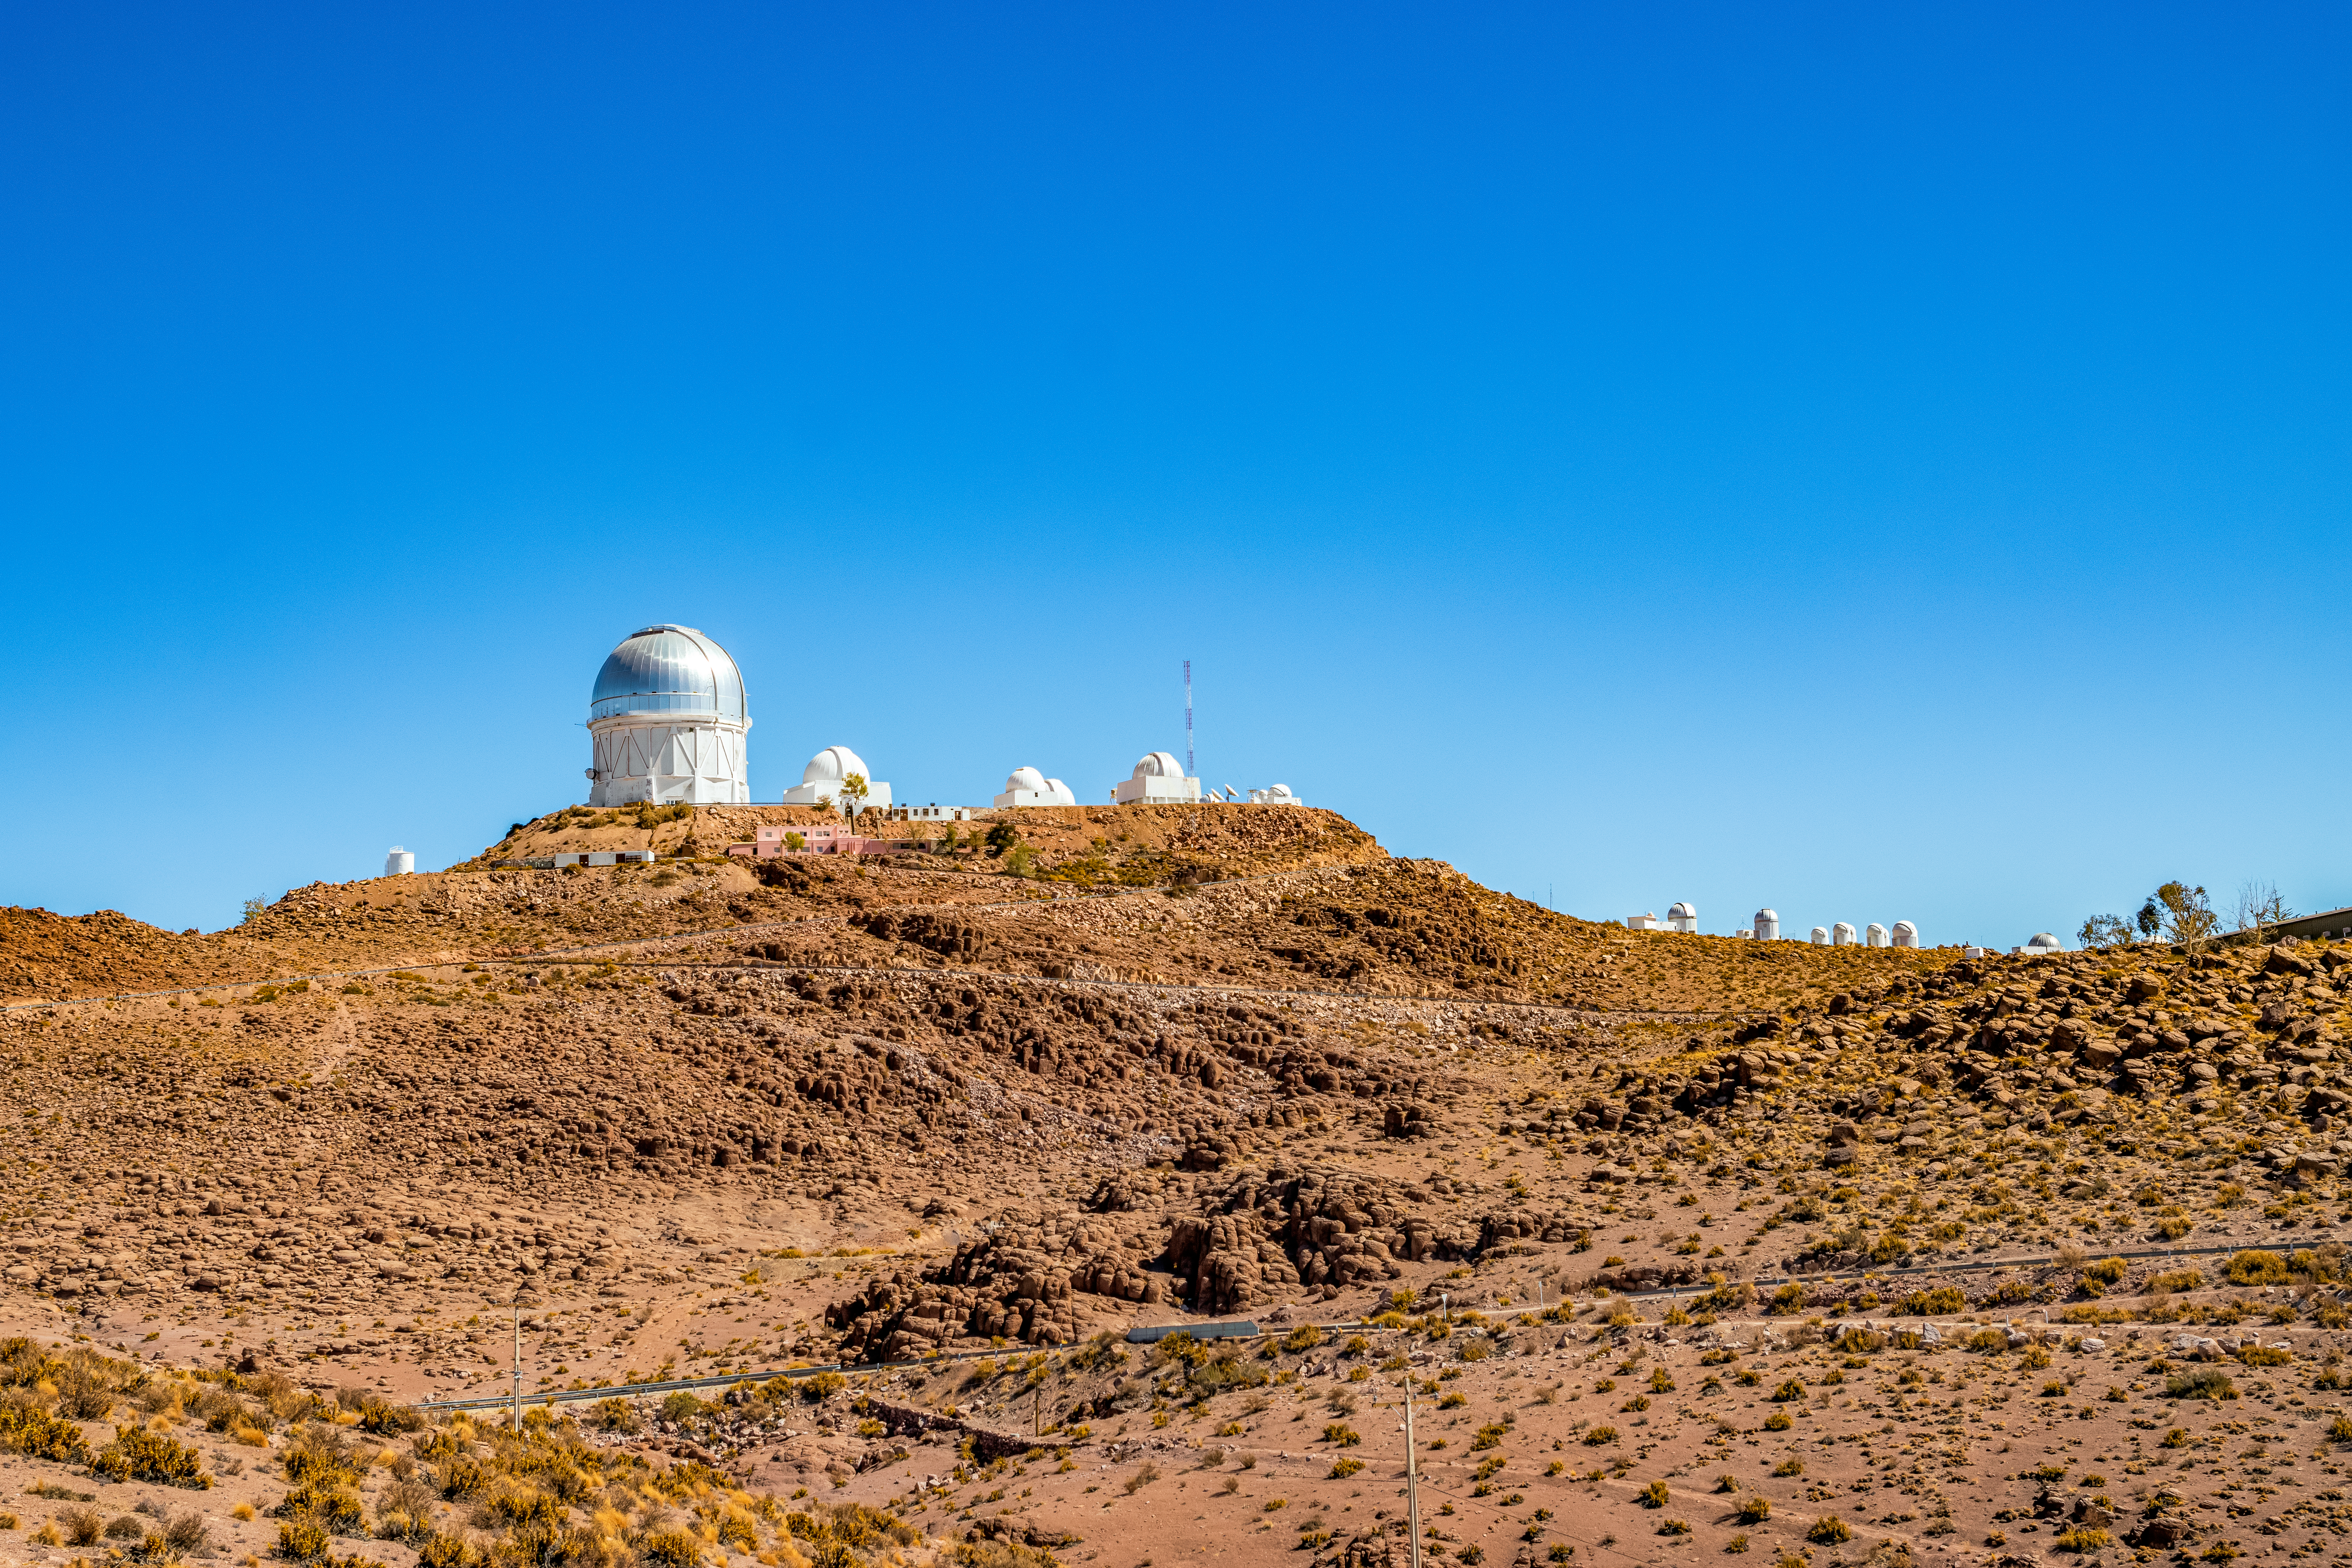

Cerro Tololo Telescopes

The telescopes of Cerro Tololo Inter-American Observatory in Chile, with the Víctor M. Blanco 4-meter Telescope visible.

Credit: CTIO/NOIRLab/NSF/AURA